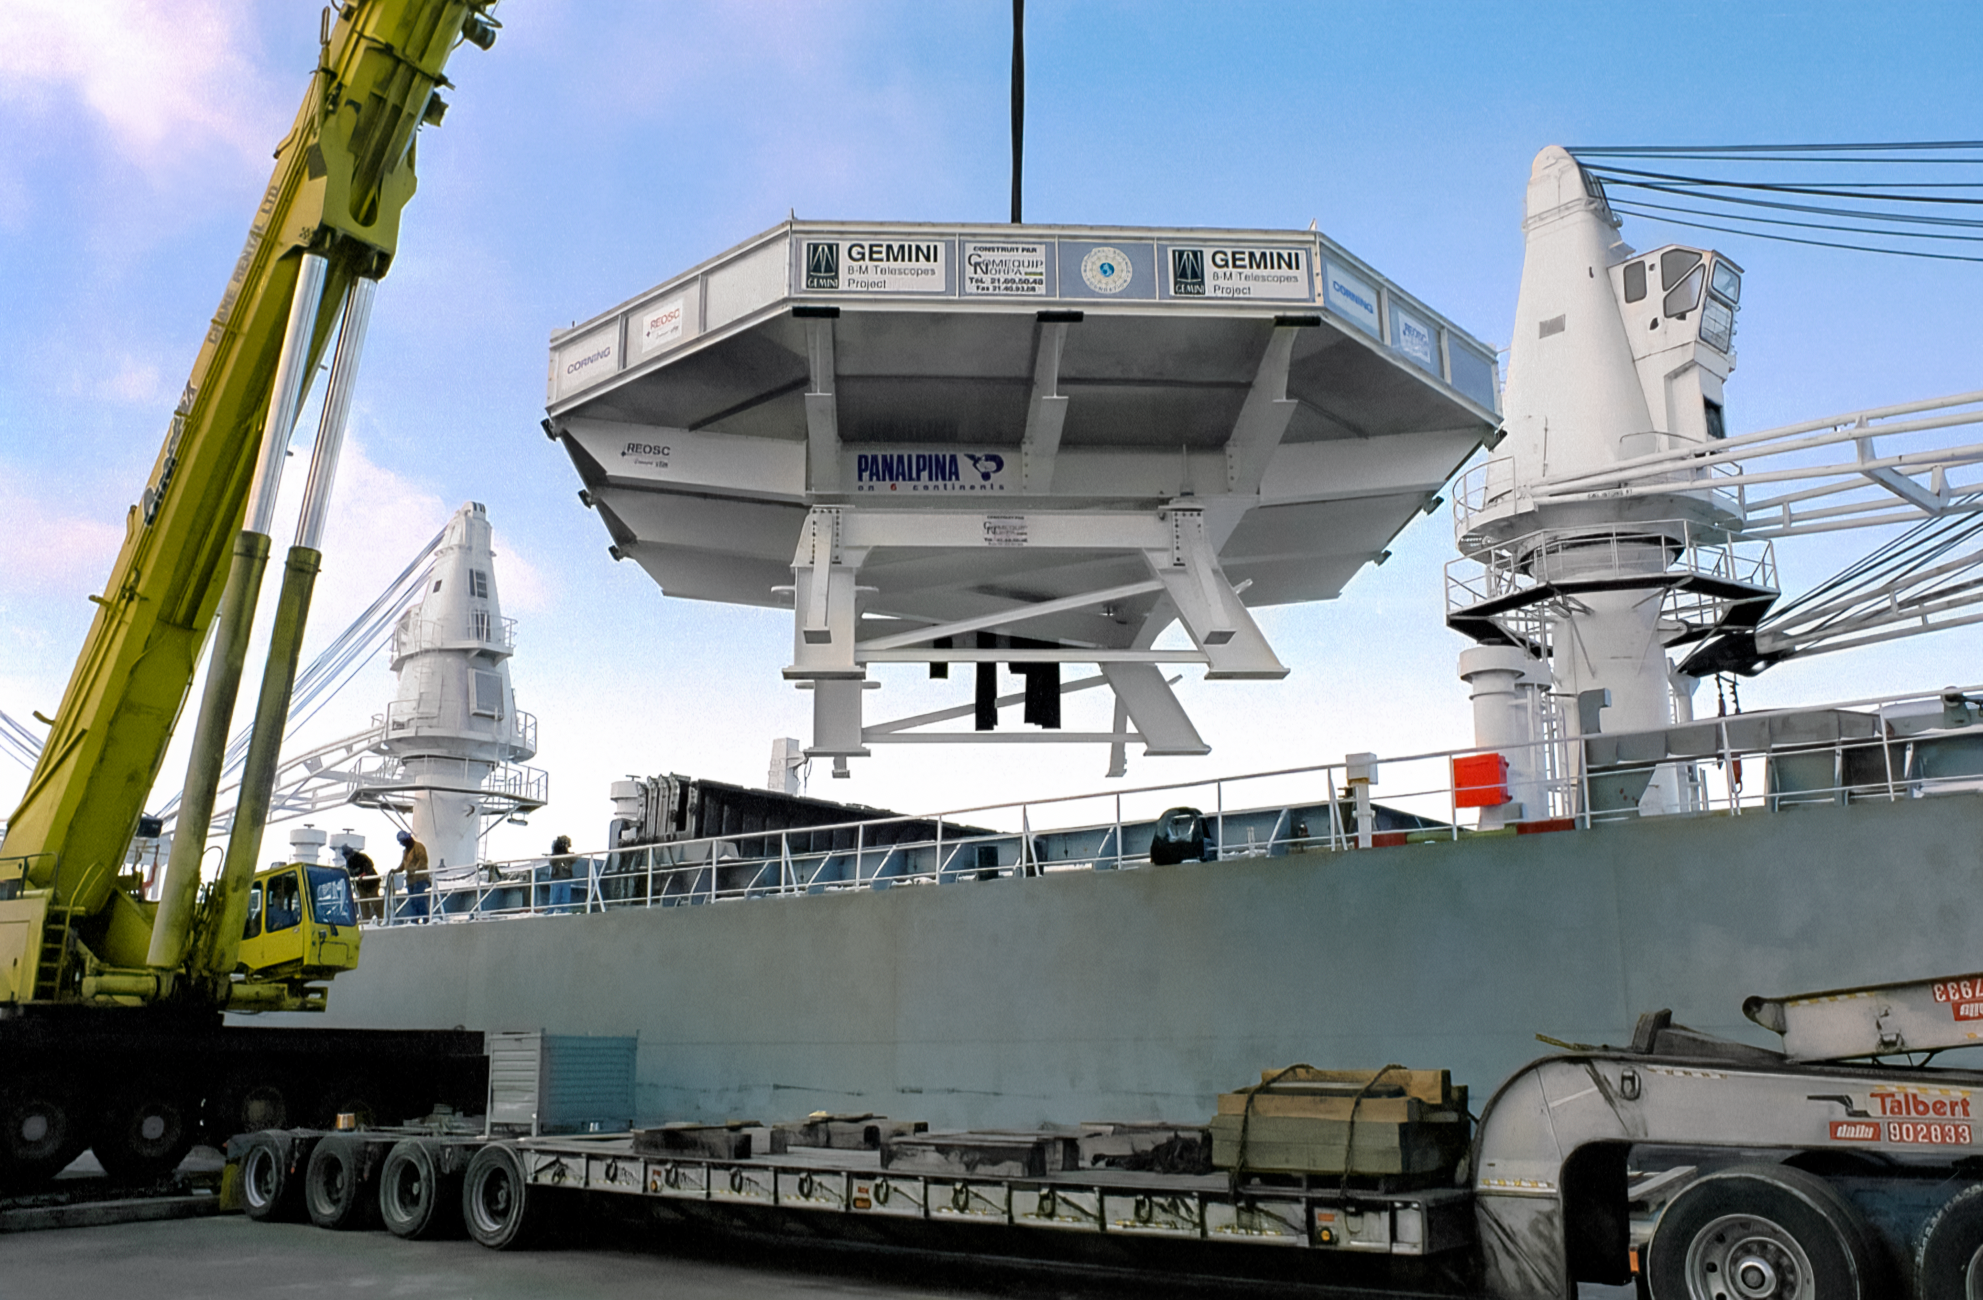

Loading Gemini's Mirror onto a Barge

The 8-meter primary mirror meant for one of the International Gemini Observatory's twin telescopes is being loaded onto a barge at the Port of Ogdensburg in New York. The mirror is en route to the REOSC polishing facility in France. This image was captured in December 1995.

Credit: NOIRLab/NSF/AURA